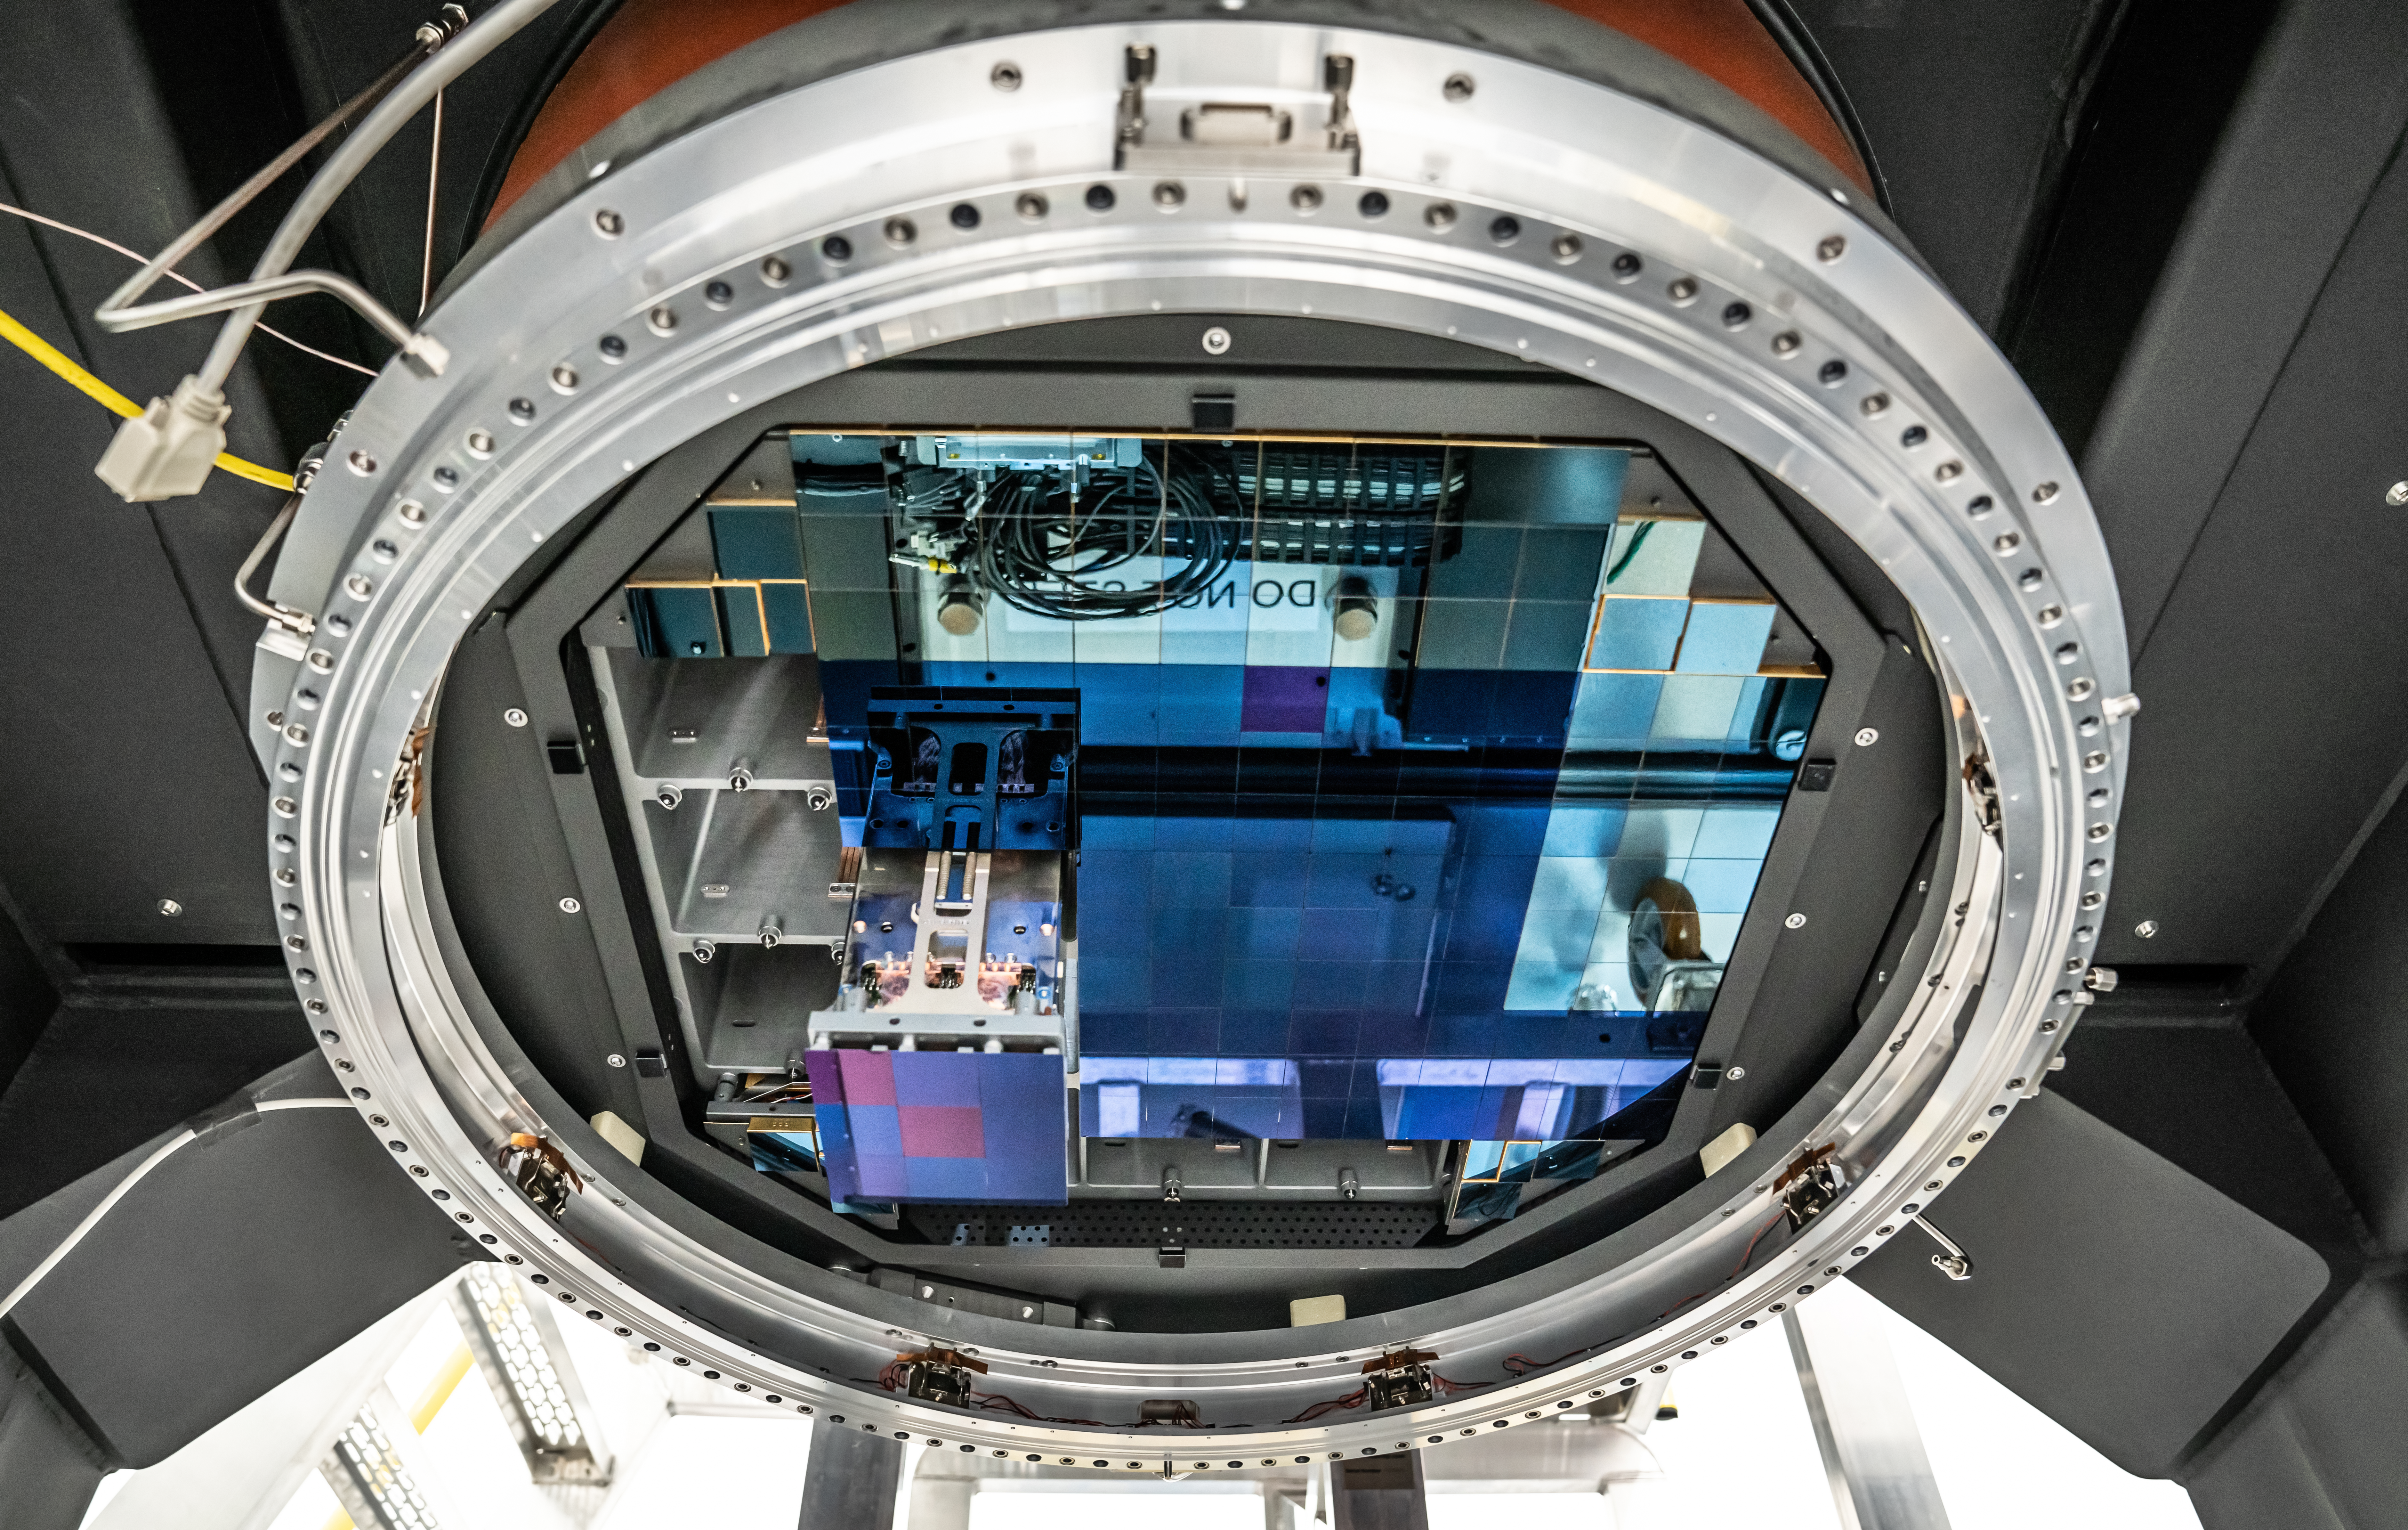

Vera C. Rubin Observatory LSST Camera Focal Plane Build 101

The 14th RTM to be installed was a particularly challenging installation which required a couple stops and conferences to discuss solutions before finally succeeding.

Credit: Jacqueline Orrell/SLAC National Accelerator Laboratory